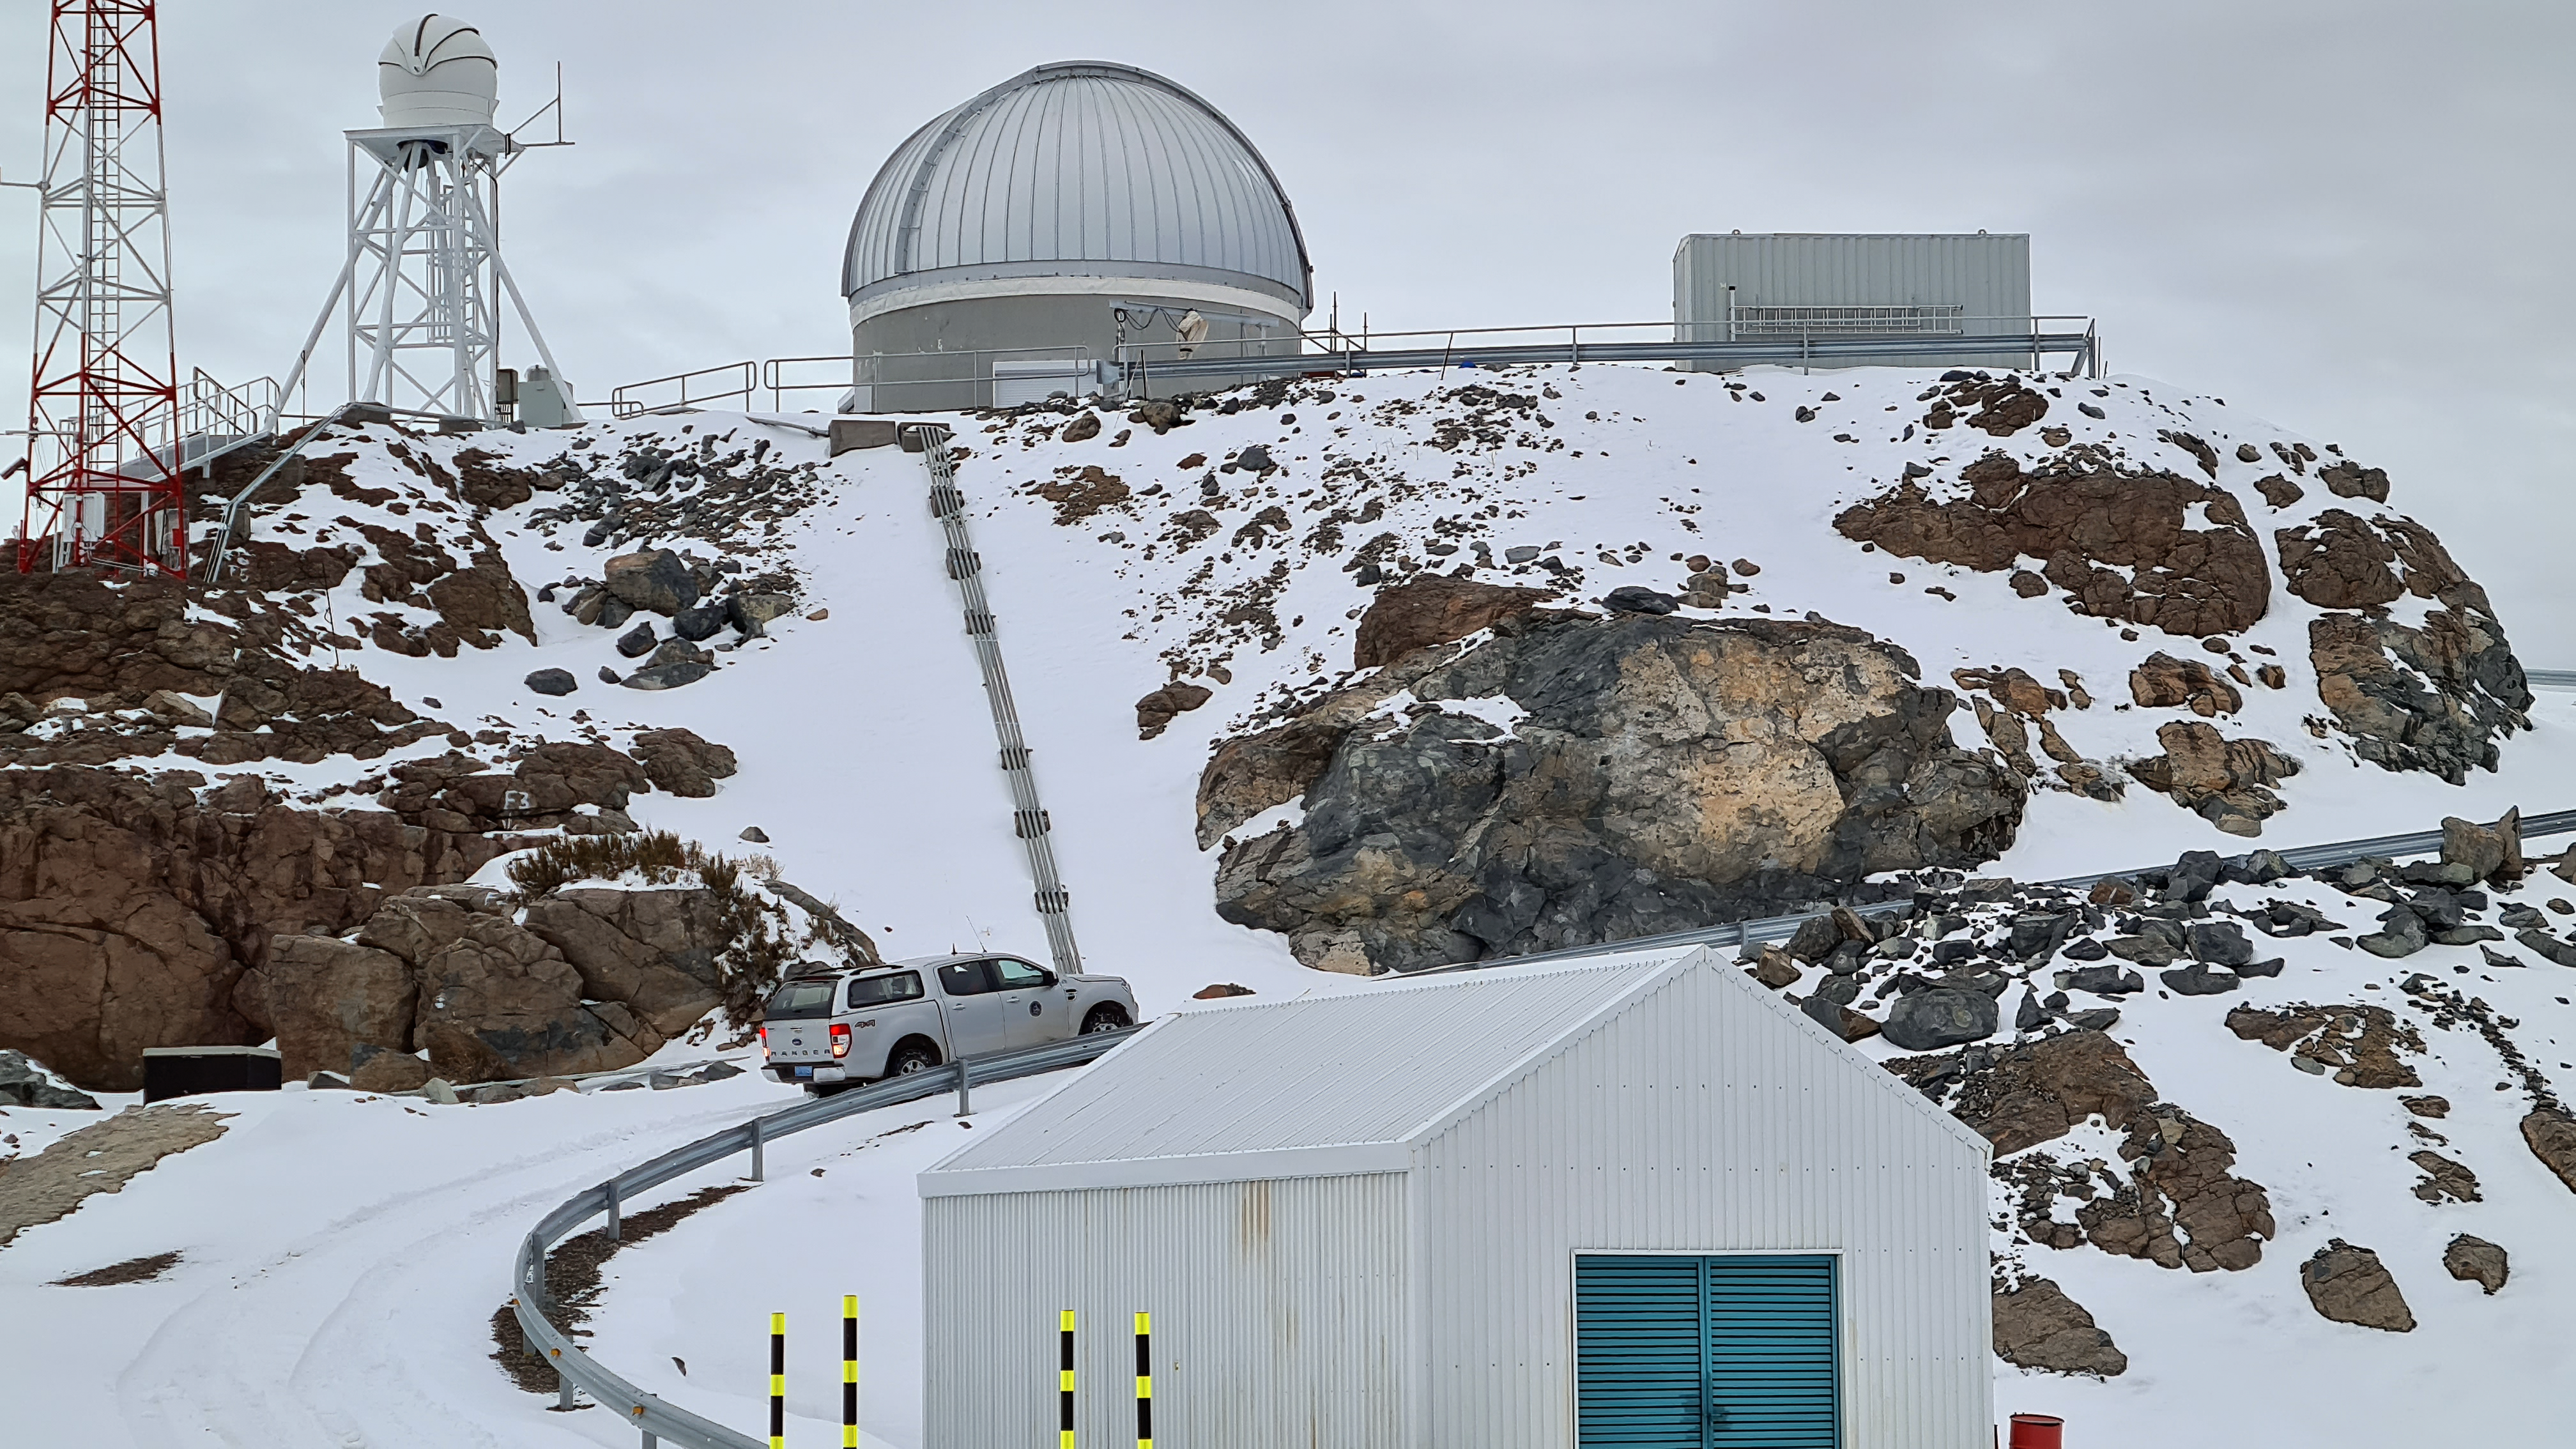

Rubin Auxiliary Telescope 1 July 2020

Small teams are still visiting the summit at least twice a week for inspections and maintenance work, as winter storms continue to pose challenges. During the inspection on July 1st, a small amount of water was found and cleaned from the TMA azimuth track, and some superficial rust was removed from one of the TMA supports. These efforts by the summit inspection teams are very important, as they help keep minor issues from becoming bigger problems.

Credit: Rubin Obs/NSF/AURA